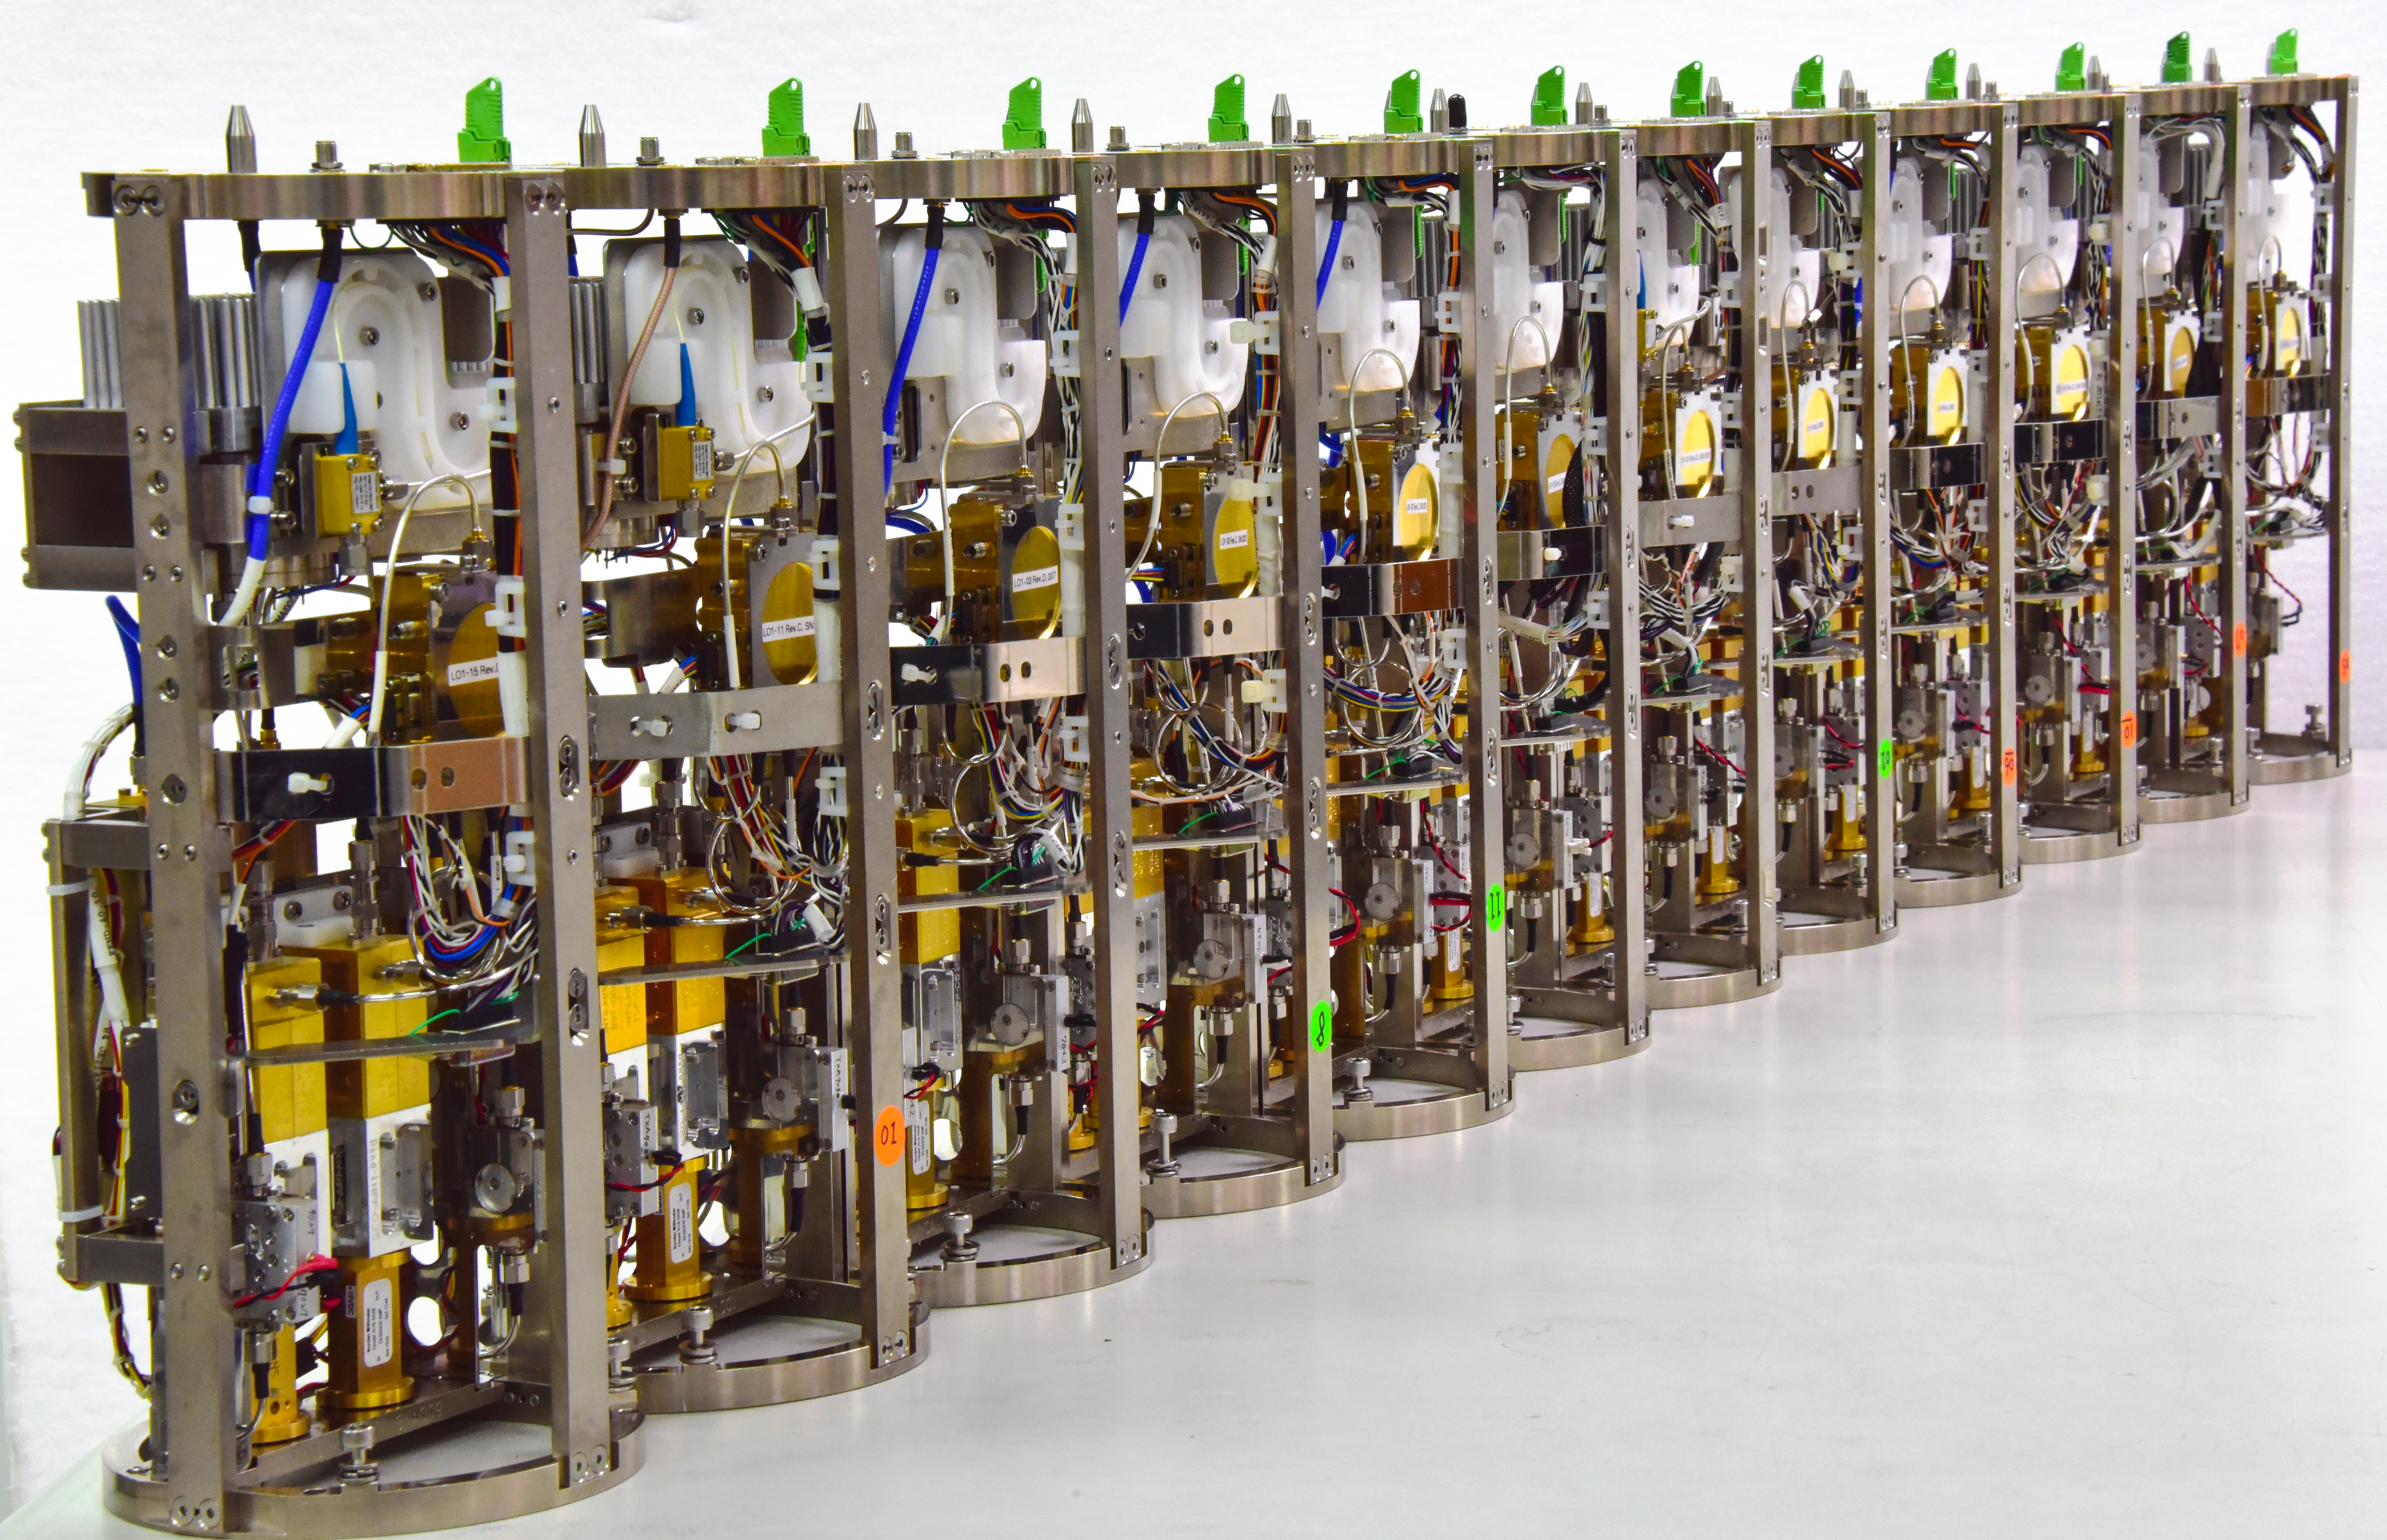

Warm cartridges of ALMA band 1 receivers

In this image, several of the warm cartridges of the band 1 receivers are lined up at the Front-end Testing Lab in Taichung, Taiwan, ready to be taken to Chile and installed on the Atacama Large Millimetre/submillimetre Array (ALMA). The band 1 receivers pick up radio waves between 6 and 8.5 mm in length, the longest wavelength that ALMA is able to measure.

Credit: G. Siringo, ALMA (ESO/NAOJ/NRAO)